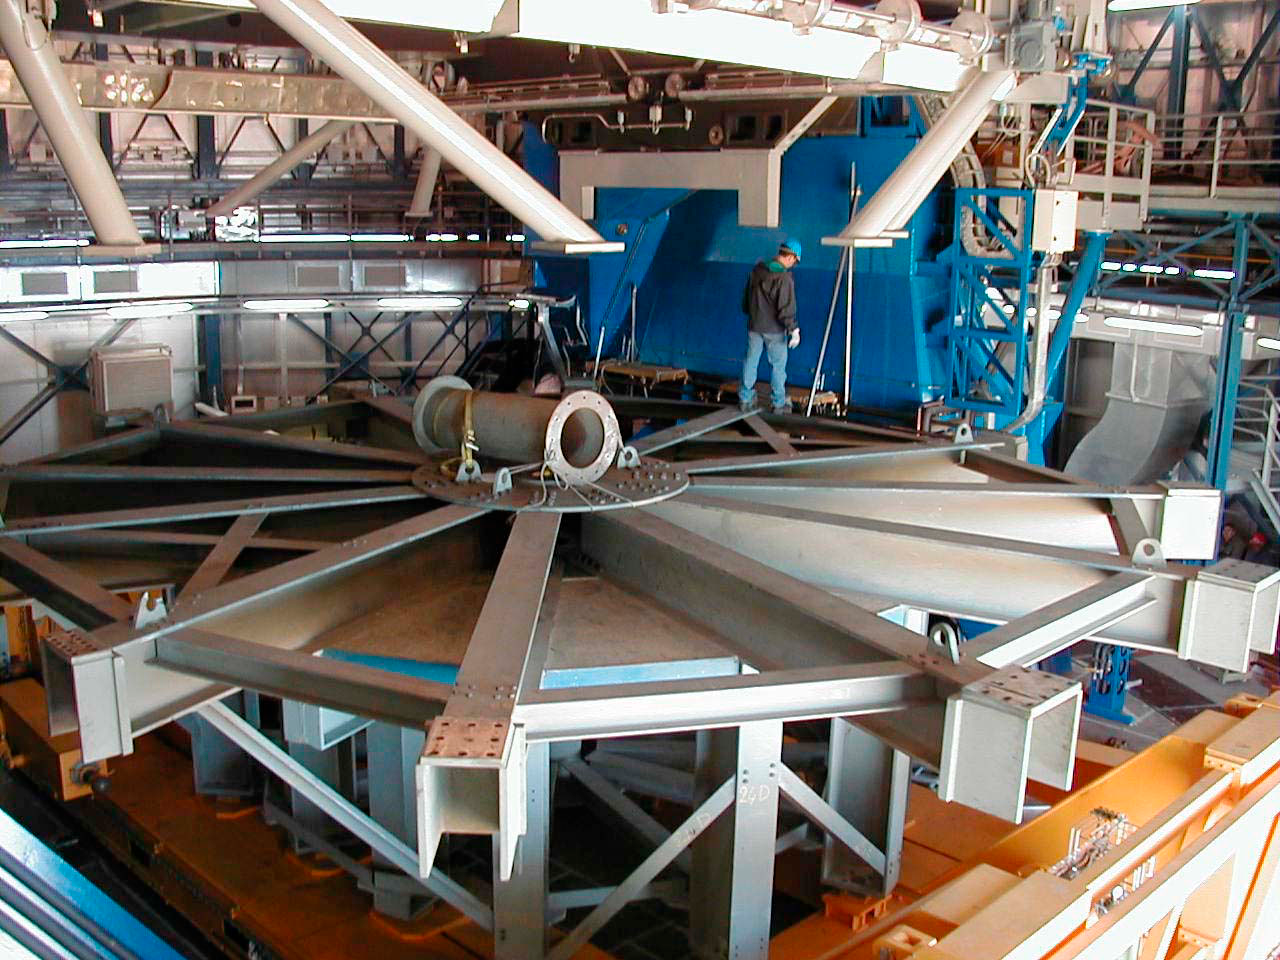

YEPUN is receiving its mirror

The "M1 Dummy" has been detached from the mechanical structure of YEPUN and rests on the observing floor below the telescope. (This digital photo was obtained on 4 January 2000). The "M1 Dummy" was mounted on the telescope frame for balance during the mechanical assembly was removed on January 4. The next day, it was transported down to the Base Camp storage area where it was lifted off the Carriage using a combination of two cranes. The empty M1 Carriage was then moved to the Mirror Maintenance Building (MMB) where the fourth M1 Cell with a dummy concrete mirror was loaded. Later that day it was transported up to YEPUN and the next morning (January 6), the Mirror Cell was moved inside the enclosure. Over the next weeks, it will be fitted to the back of the telescope structure. In parallel, the "M2 Unit" on which the 1.1-m secondary mirror of beryllium will later be mounted, is now being assembled in the Integration Laboratory in the MMB.

Credit: ESO